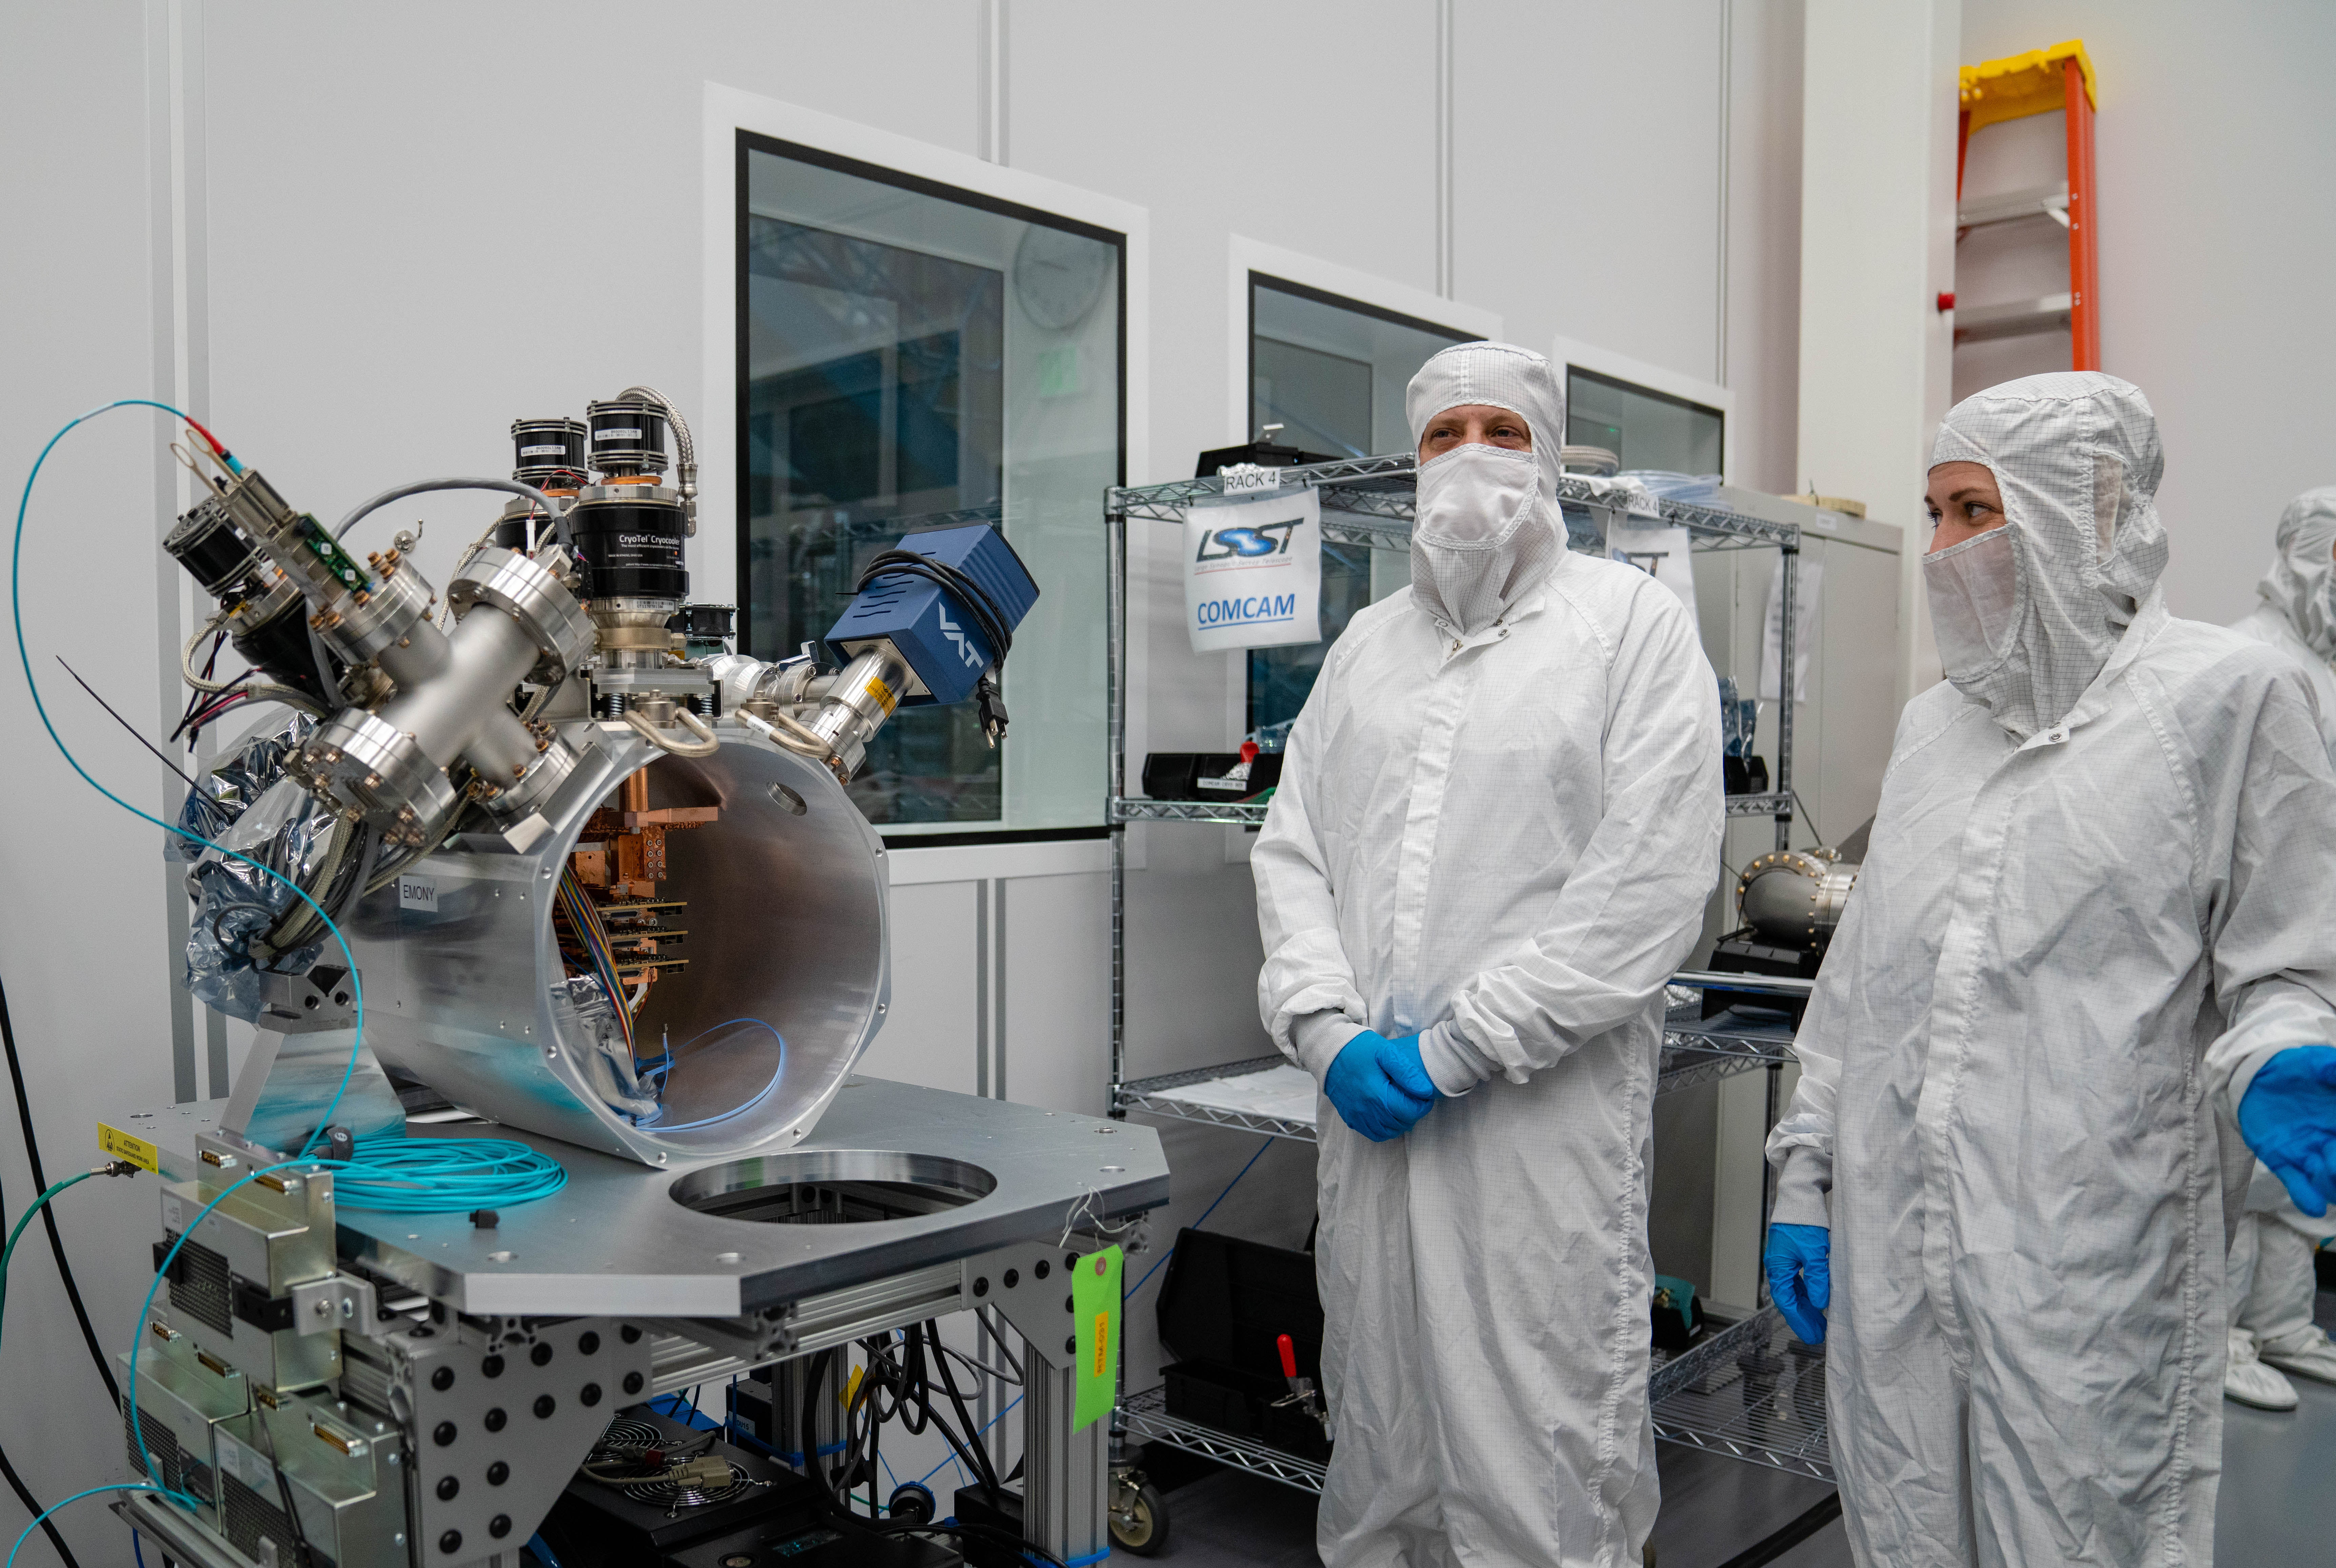

LSST ComCam

At the end of February, members of the LSST Camera Integration and Testing team at SLAC have inserted a raft of nine imaging sensors into the body of the LSST Commissioning Camera (ComCam). This miniature version of the LSST camera will be used for telescope commissioning.

Credit: Farrin Abbott/SLAC National Accelerator Laboratory